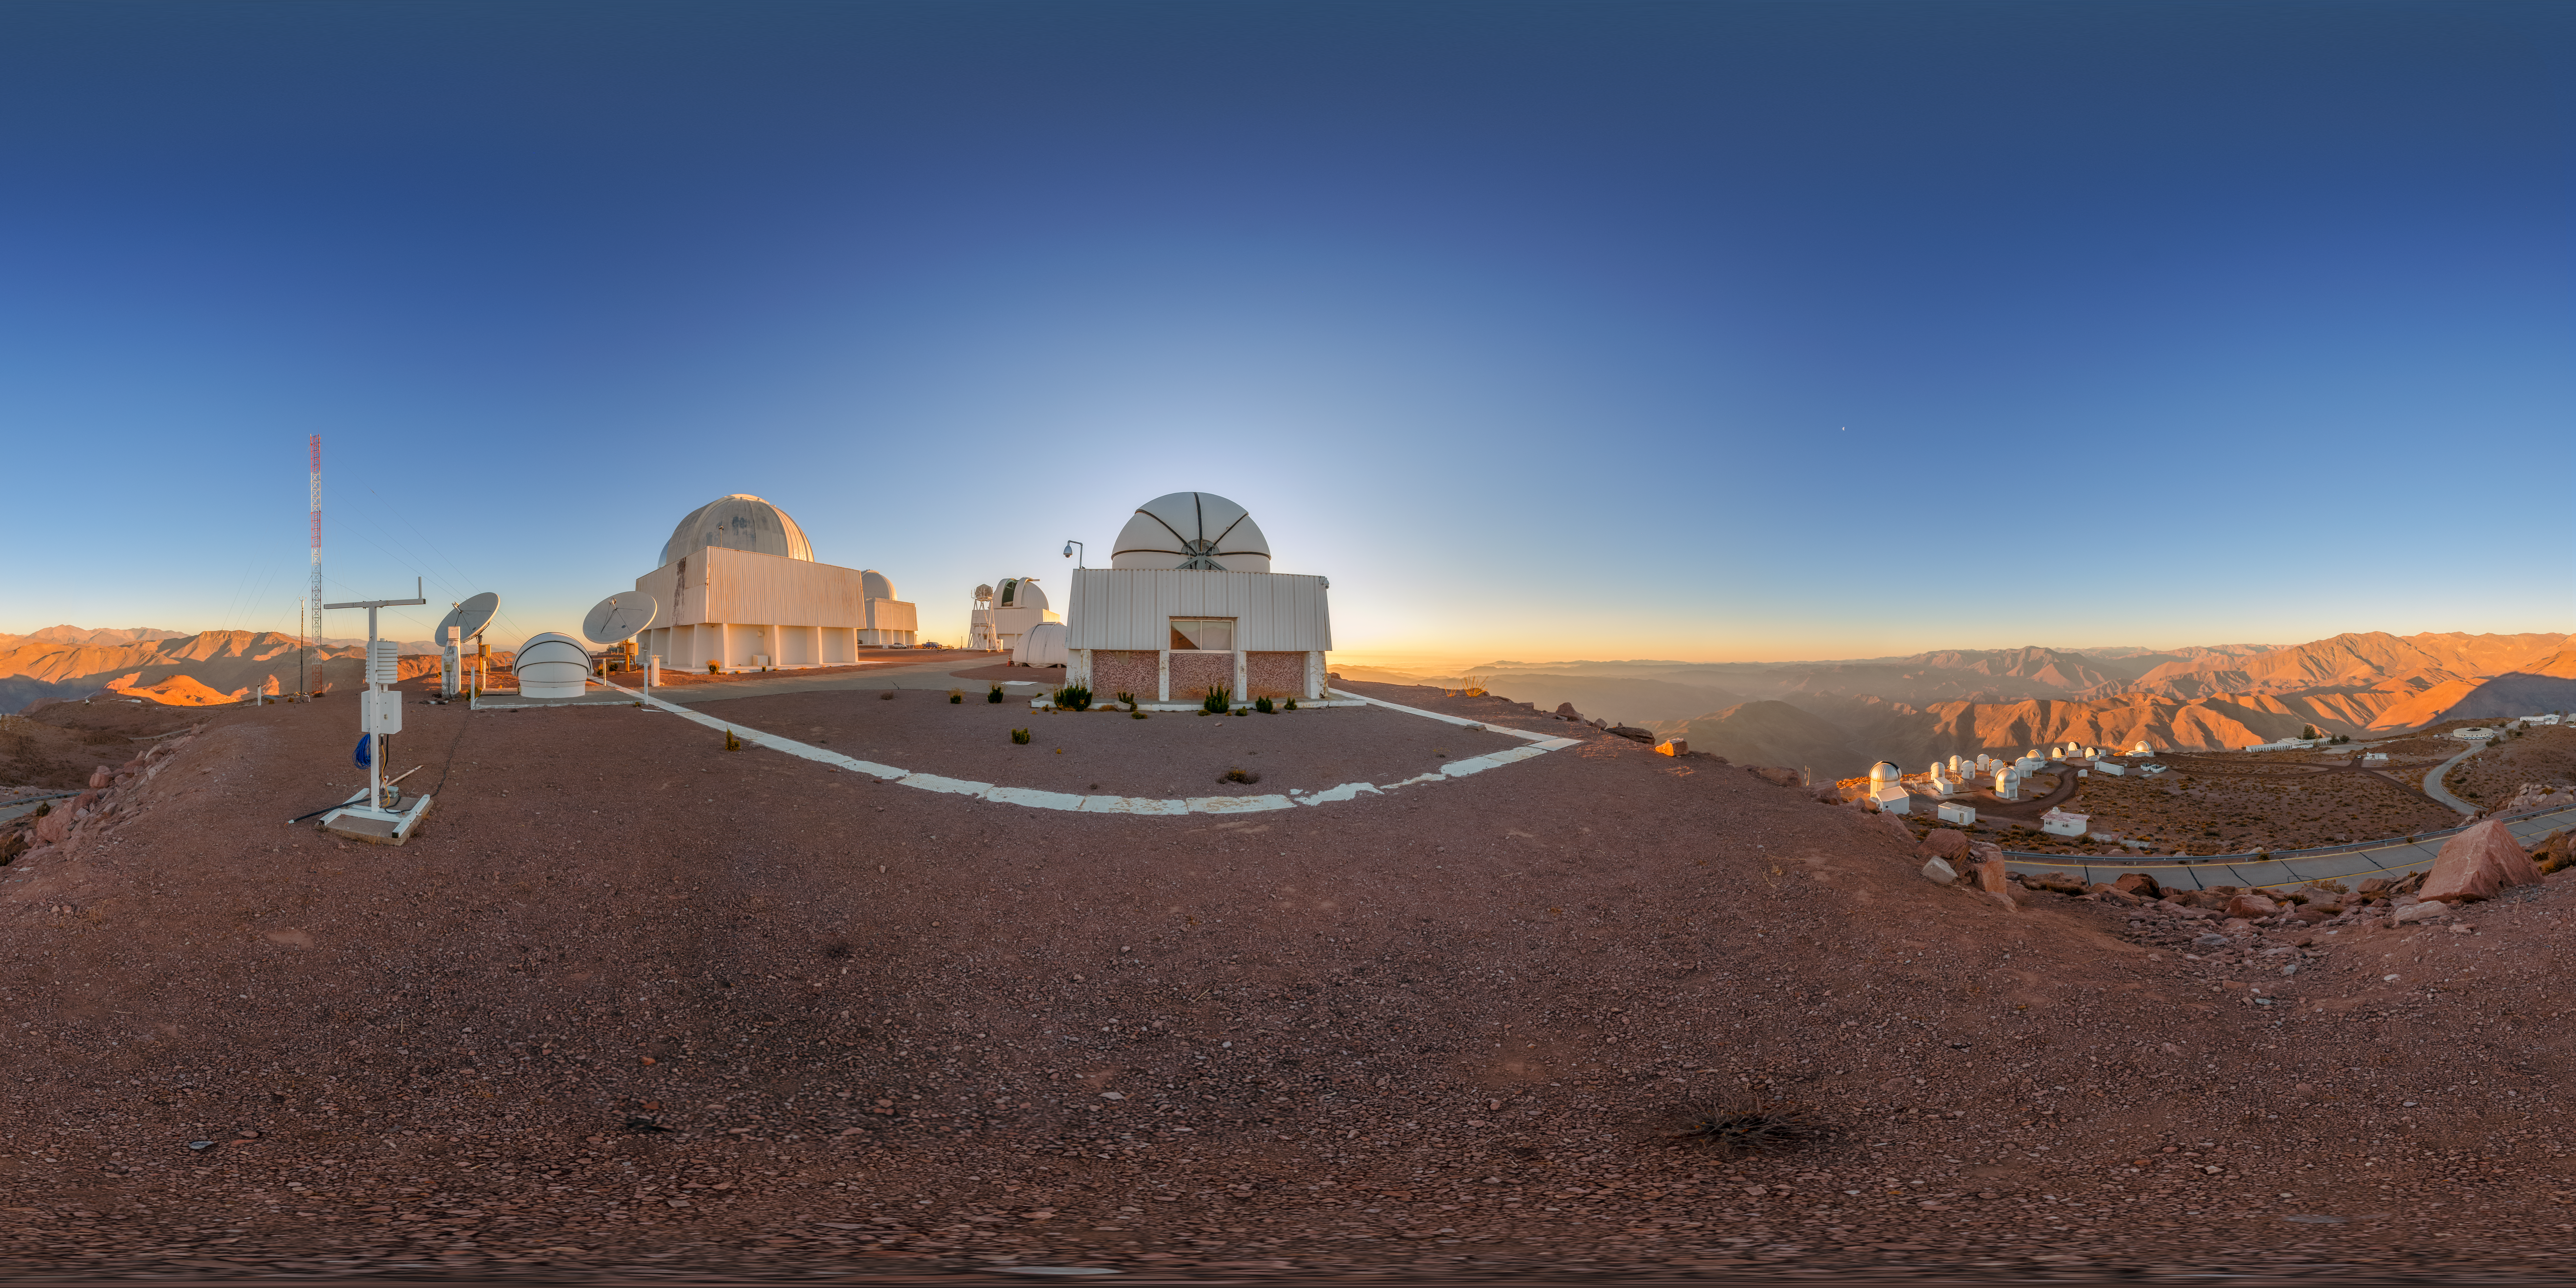

Cerro Tololo Sunset 360 Panorama

A 360 panorama of the telescopes on Cerro Tololo in Chile during sunset. In the foreground from left to right are: aTmCam, US Naval Observatory Deep South Telescope, and Chilean Automatic Supernova sEarch dome.

A fulldome version of this image can be viewed here.

Credit: NOIRLab/NSF/AURA/P. Horálek